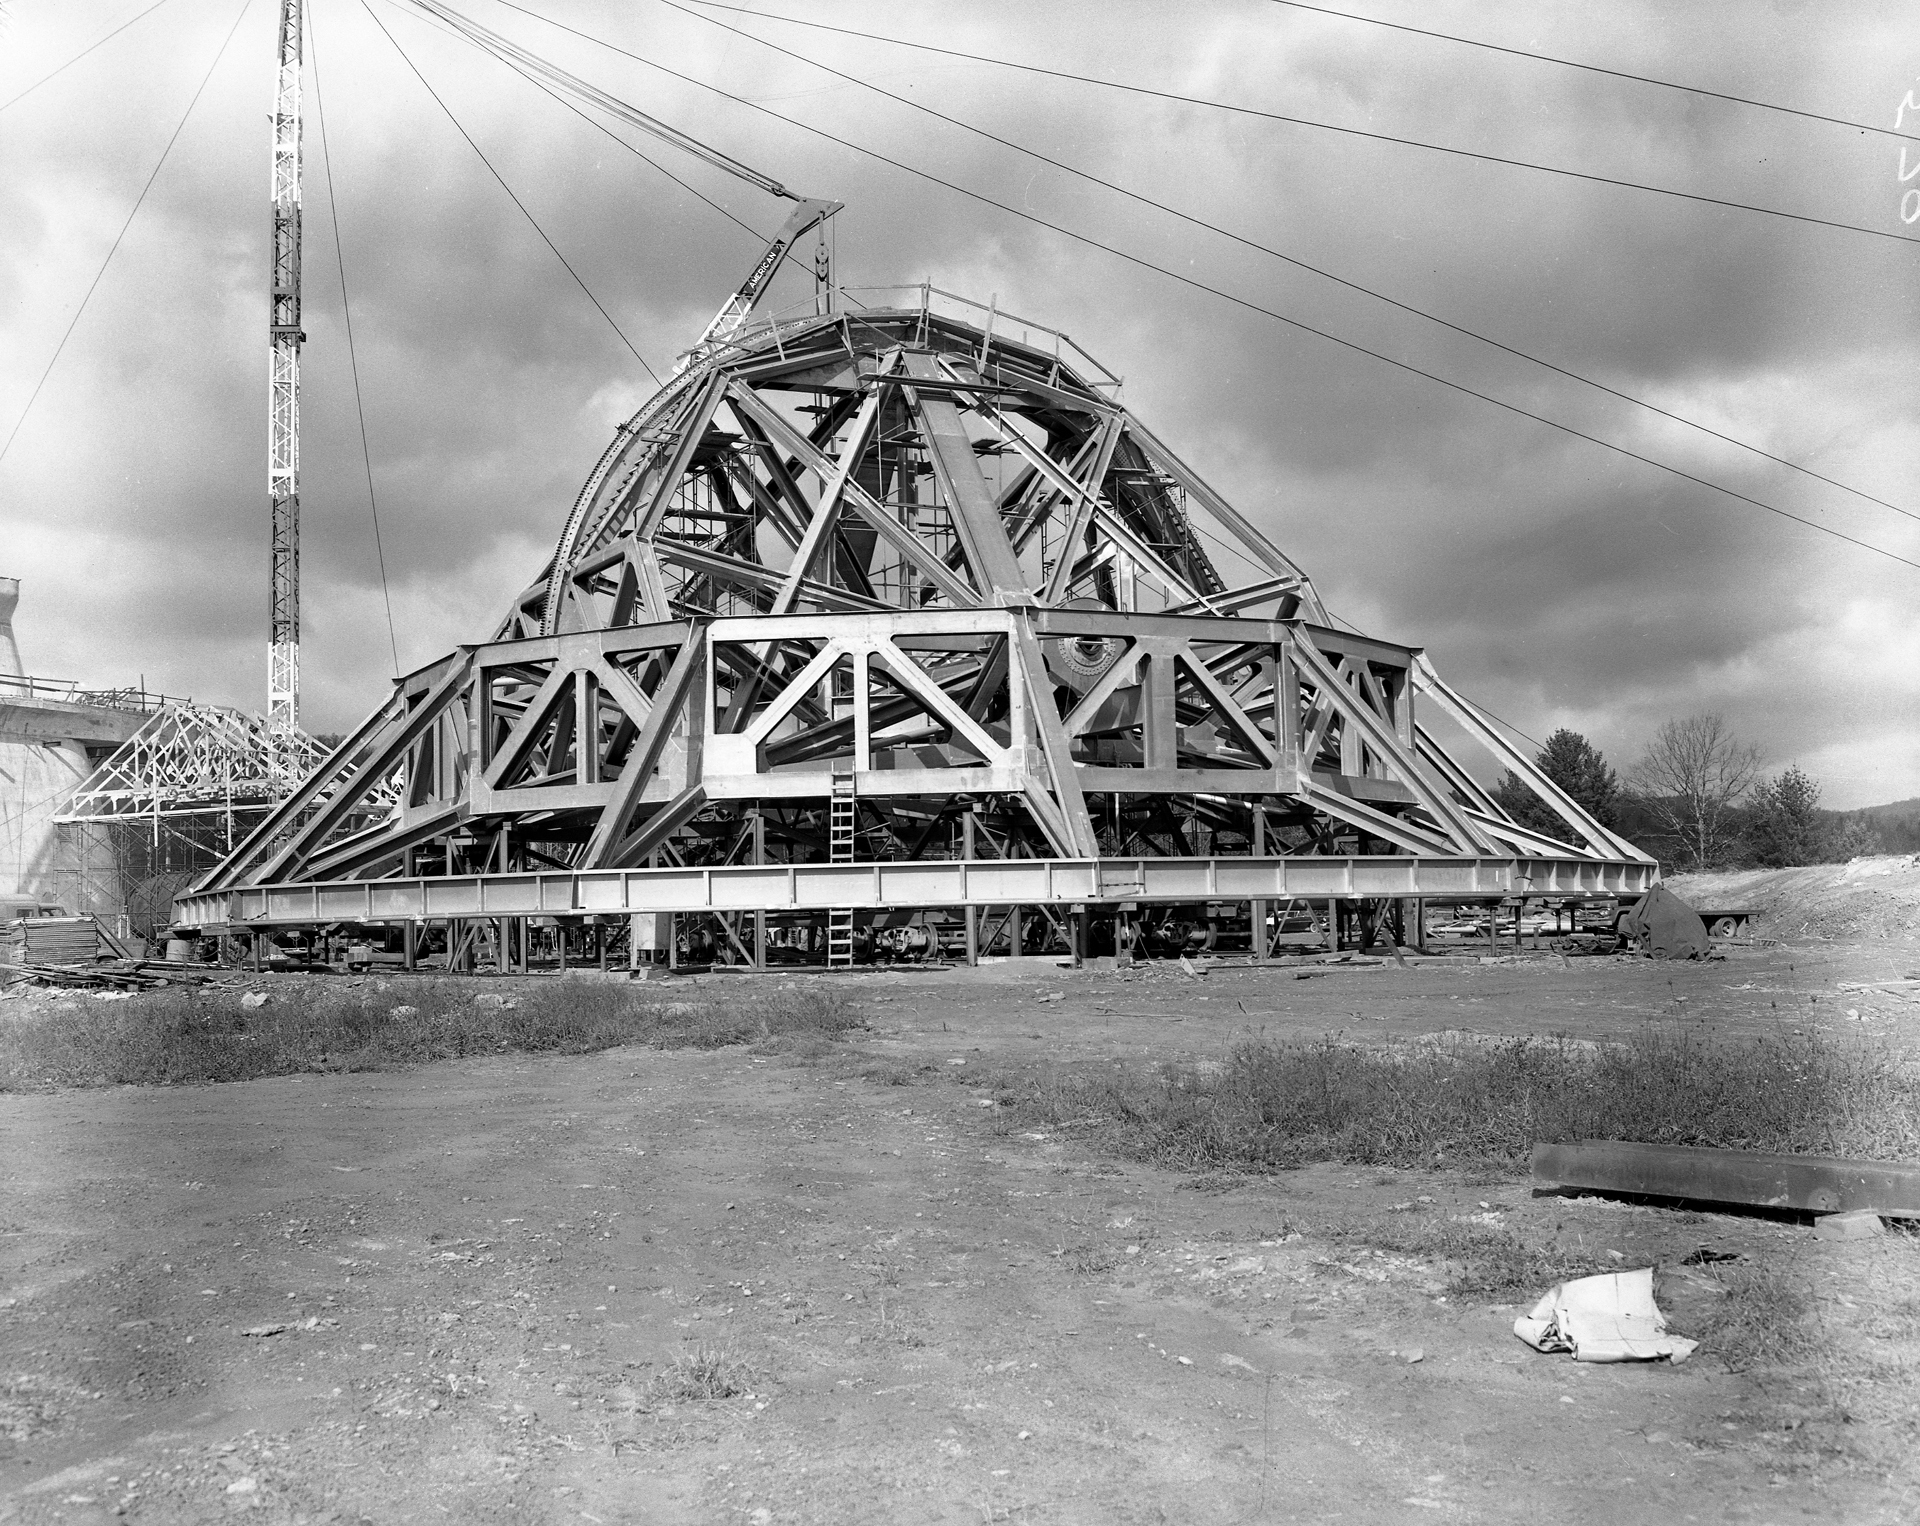

Waiting for Liftoff

The 266-ton dish superstructure (BUS) for the 140-foot (43-meter) telescope in Green Bank, West Virginia has been completely assembled and awaits hauling onto the telescope's yoke in November, 1964. The maneuver took longer than expected: the superstructure was dropped accidentally during a derrick failure.

Credit: NRAO/AUI/NSF